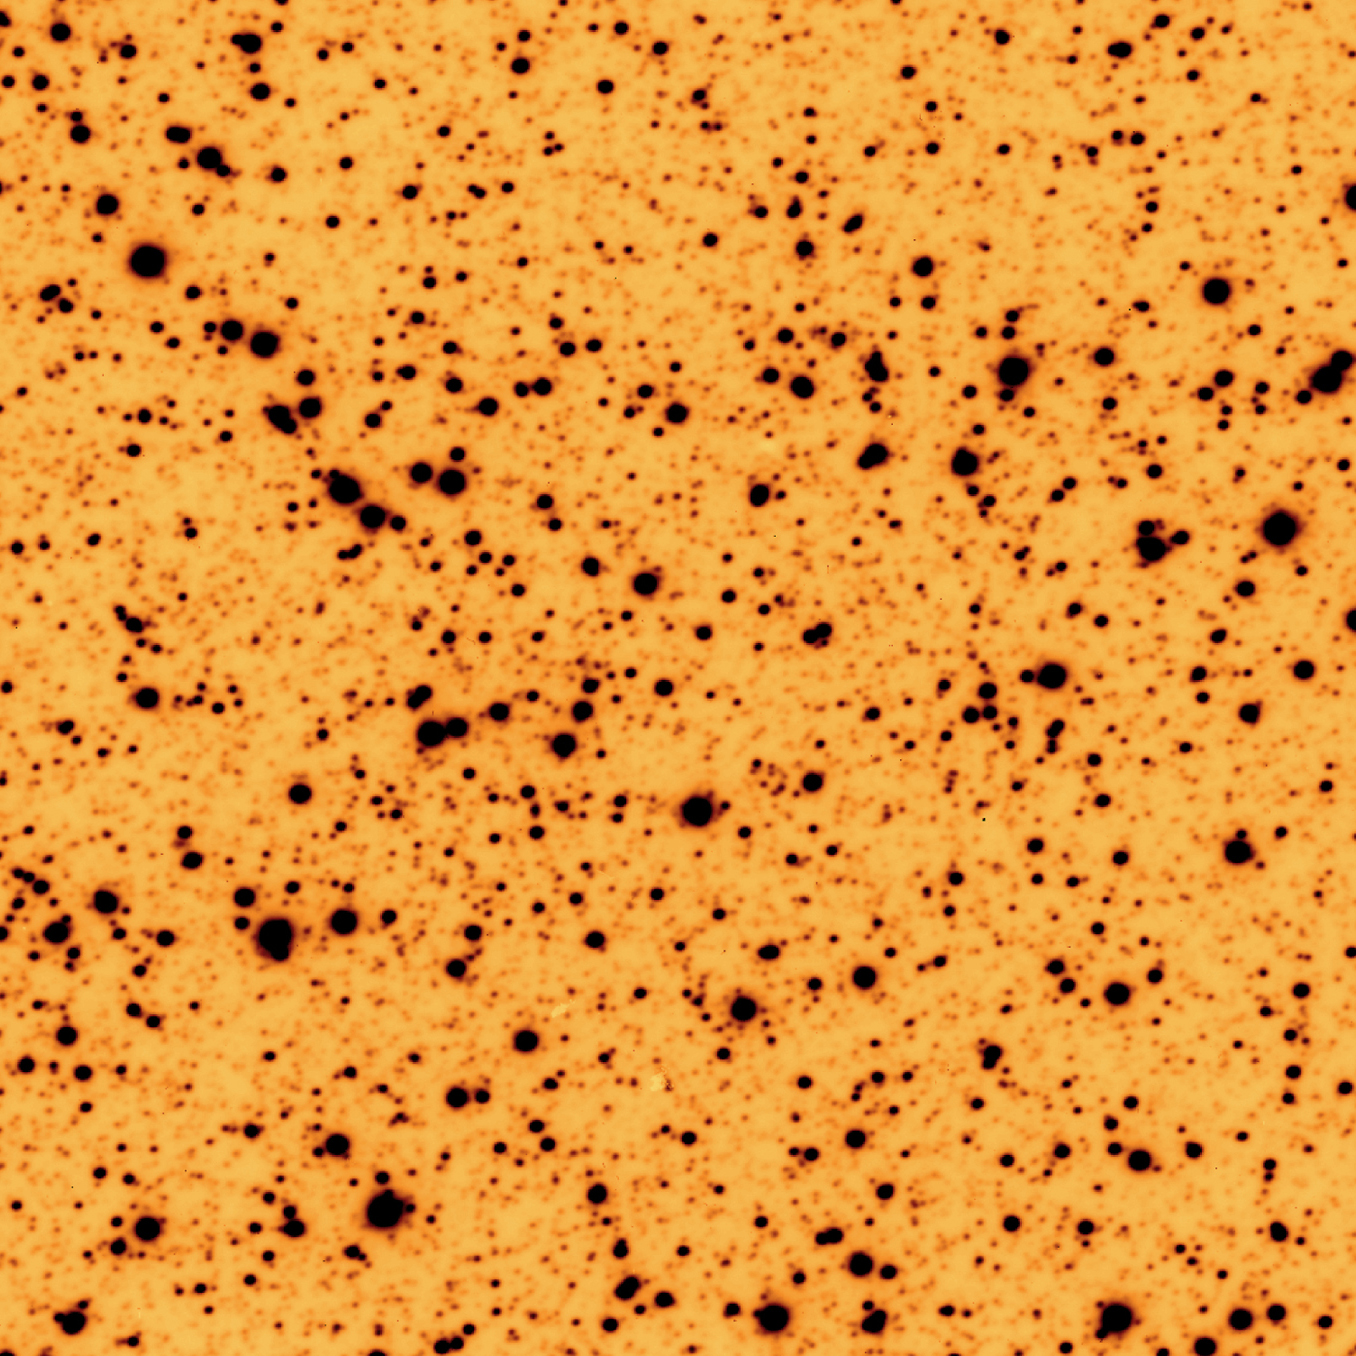

Omega Centauri tracking test

Omega Centauri is the most luminous globular cluster in our Galaxy. As the name indicates, it is located in the southern constellation Centaurus and is therefore observable only from the south.

The image shown here was obtained with the VLT on May 16, 1998, in red light (R band), i.e. while the mirror was still uncoated. It is a 10-minute exposure of the center of Omega Centauri and it demonstrates that the telescope is able to track continuously with a very high precision and thus is able to take full advantage of the frequent, very good atmospheric conditions at Paranal. The images of the stars are very sharp ( full-width-at-half-maximum (FWHM) = 0.43 arcsec) and are perfectly round, everywhere in the field. This indicates that the tracking was accurate to better than 0.001 arcsec/sec during this observation.

At a distance of about 17,000 light years, this cluster is barely visible to the naked eye as a very faint and small cloud. When Omega Centauri is observed through a telescope, even a small one, it looks like a huge swarm of numerous stars, bound together by their mutual gravitational attraction.

Most globular clusters in our Galaxy have masses of the order of 100,000 times that of the Sun. With a total mass equal to about 5 million solar masses, Omega Centauri is by far the most massive of its kind in our Galaxy.

Credit: ESO